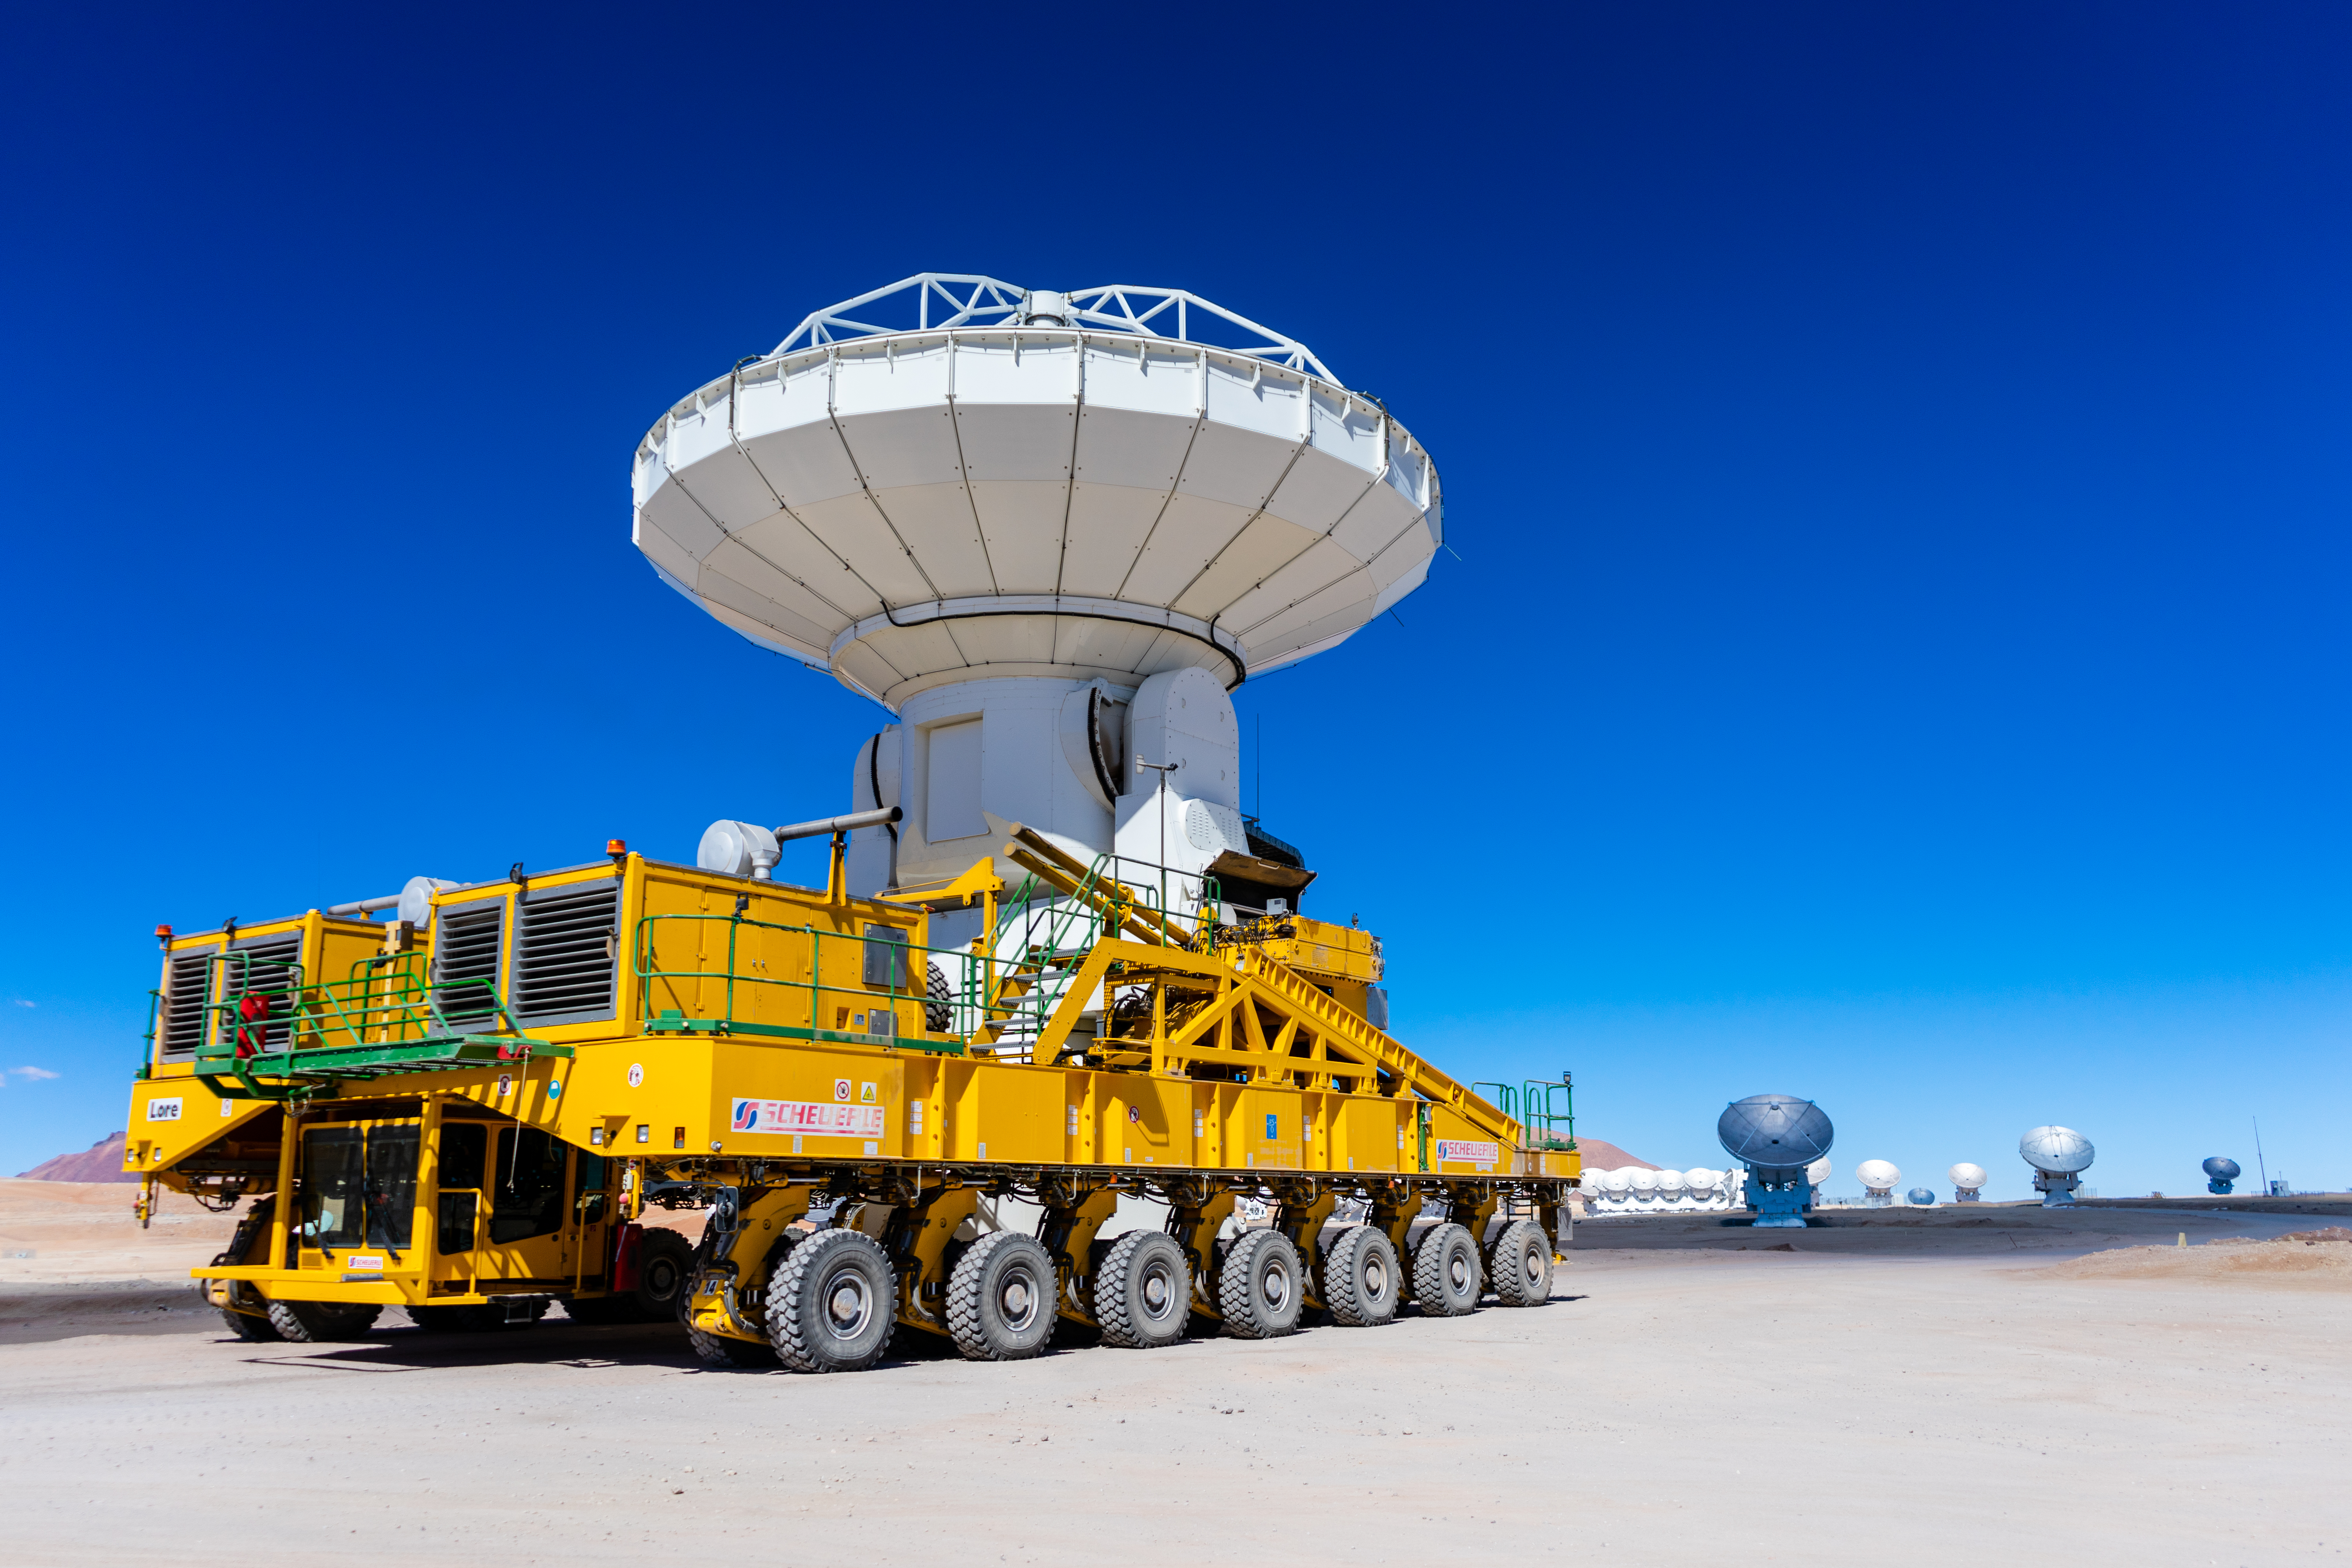

Lore carrying an American antenna

Lore carrying an American antenna.

Credit: Pablo Bello (ESO/NAOJ/NRAO)